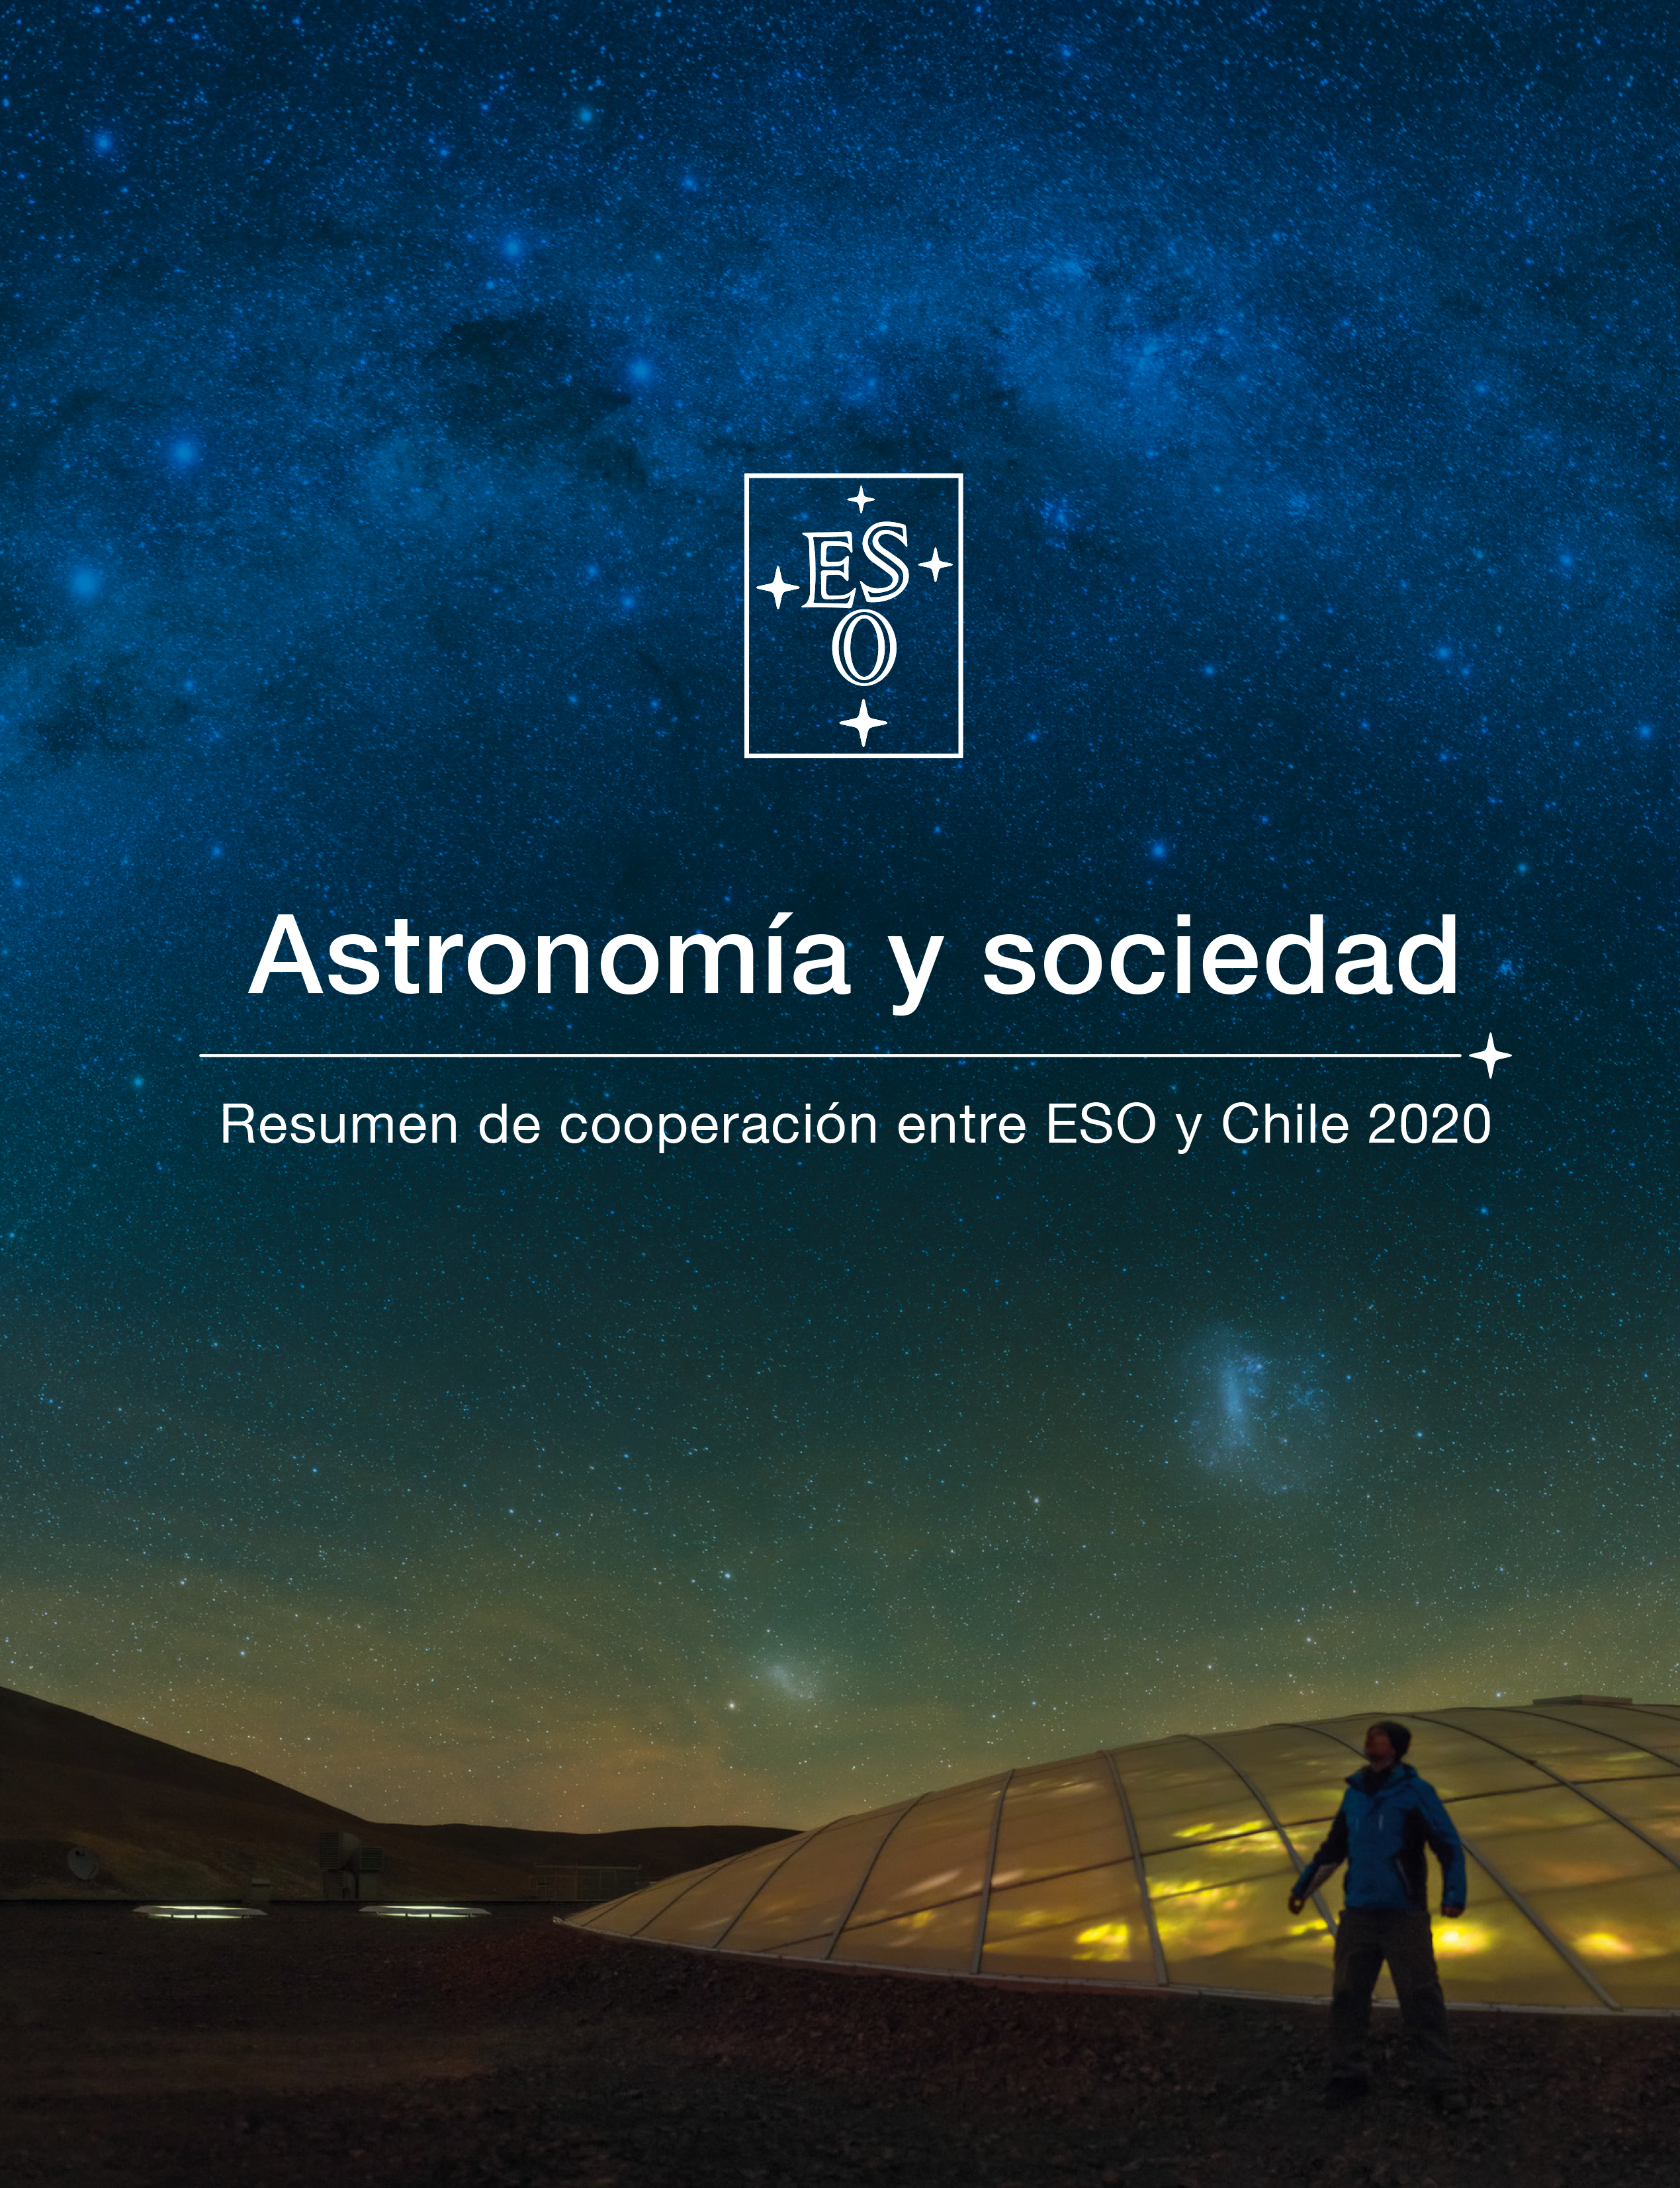

Portada de la publicación “Astronomía y sociedad – Resumen de cooperación entre ESO y Chile 2020”

Credit: ESO